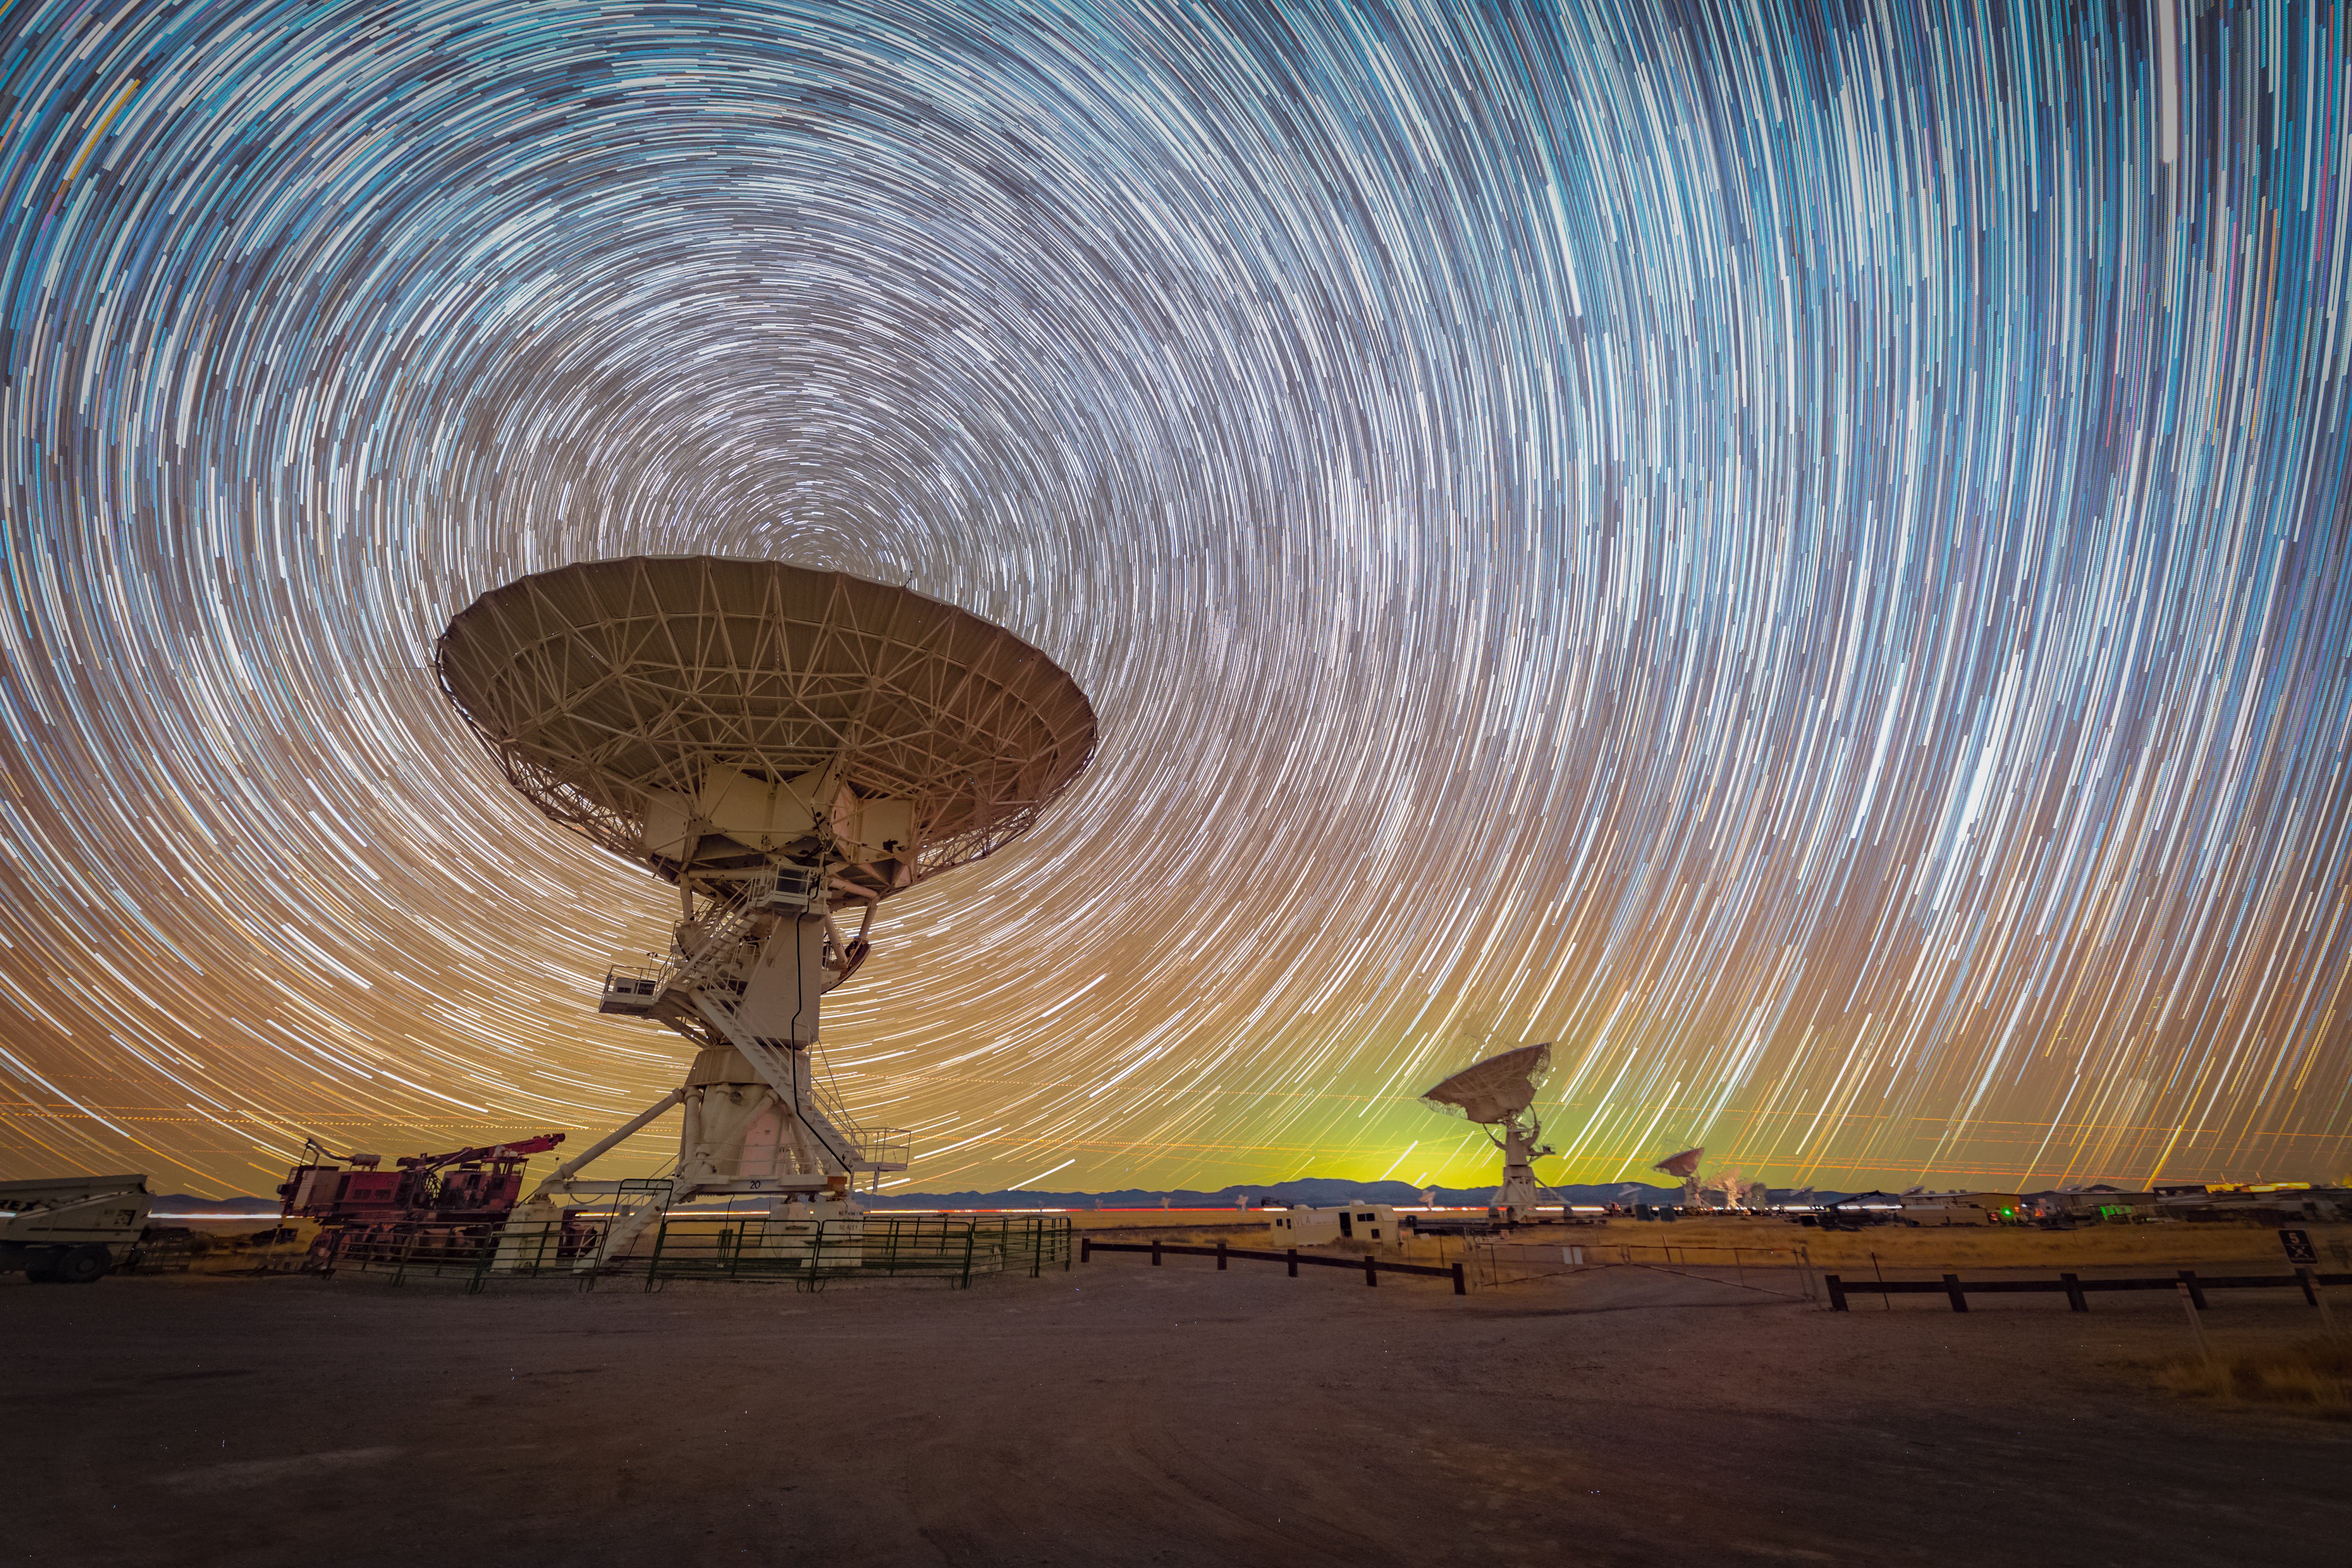

VLA Star Trail

Photo taken by Bettymaya Foott as part of an astrophotography project with the National Radio Astronomy Observatory and the Very Large Array (VLA).

Credit: Bettymaya Foott, NRAO/AUI/NSF